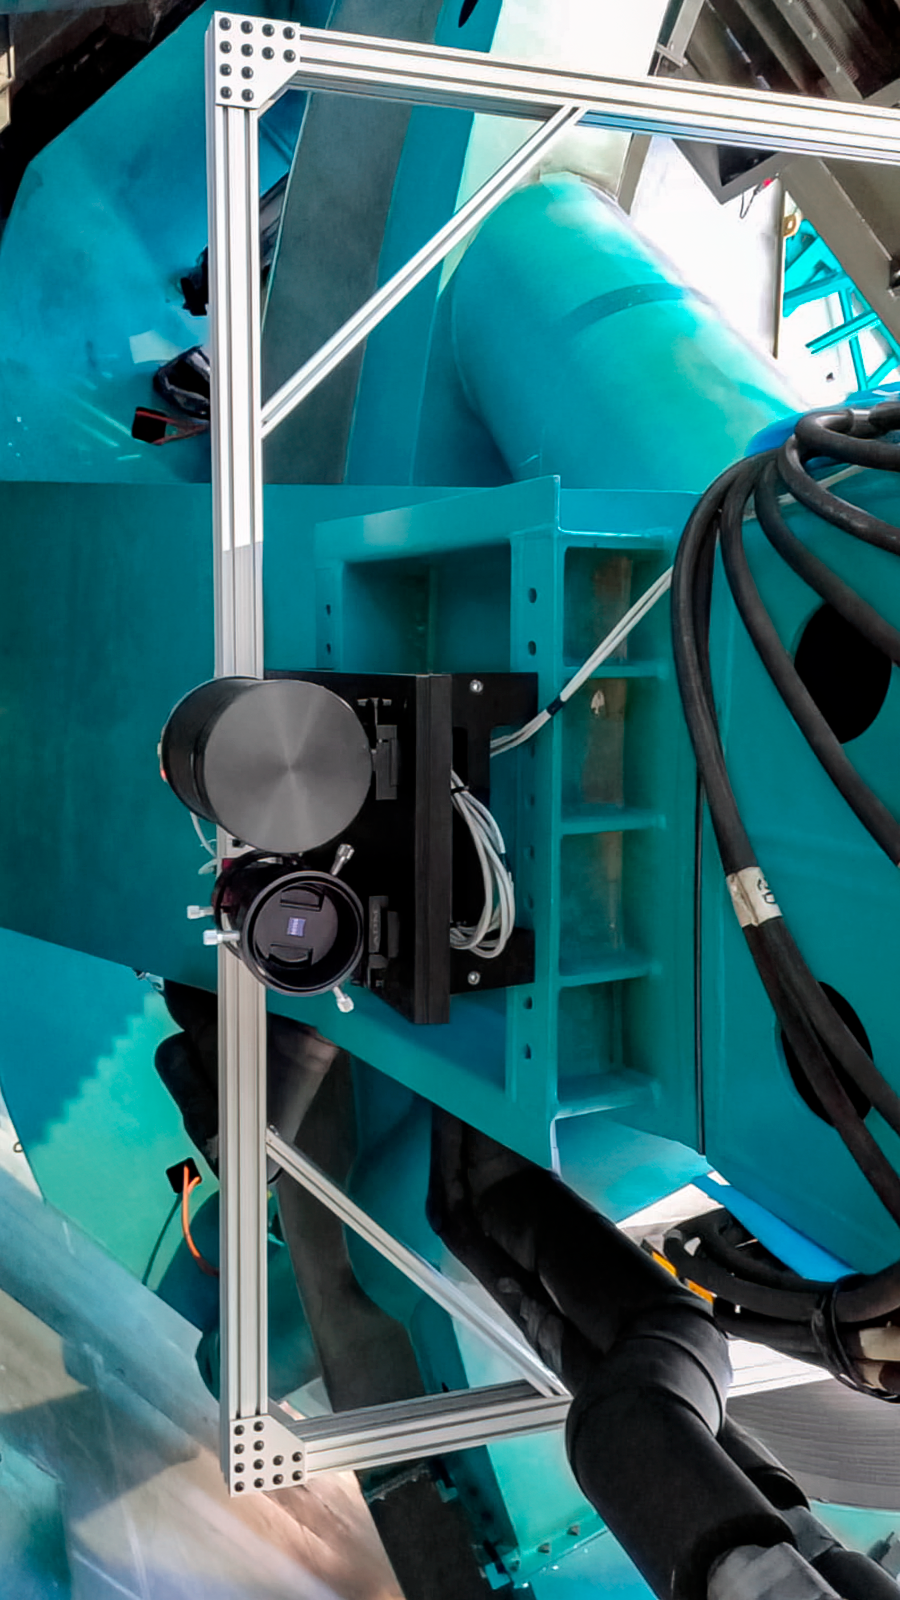

Rubin Observatory Star Tracker

The StarTracker instrument on the Telescope Mount Assembly (TMA) of the 8.4-meter Simonyi Survey Telescope at Vera C. Rubin Observatory at Cerro Tololo Inter-American Observatory, a Program of NSF NOIRLab. The StarTracker will be used to verify pointing requirements for the TMA on the summit, and was developed specifically for this purpose.

Credit: Rubin Obseravtory/NOIRLab/NSF/AURA